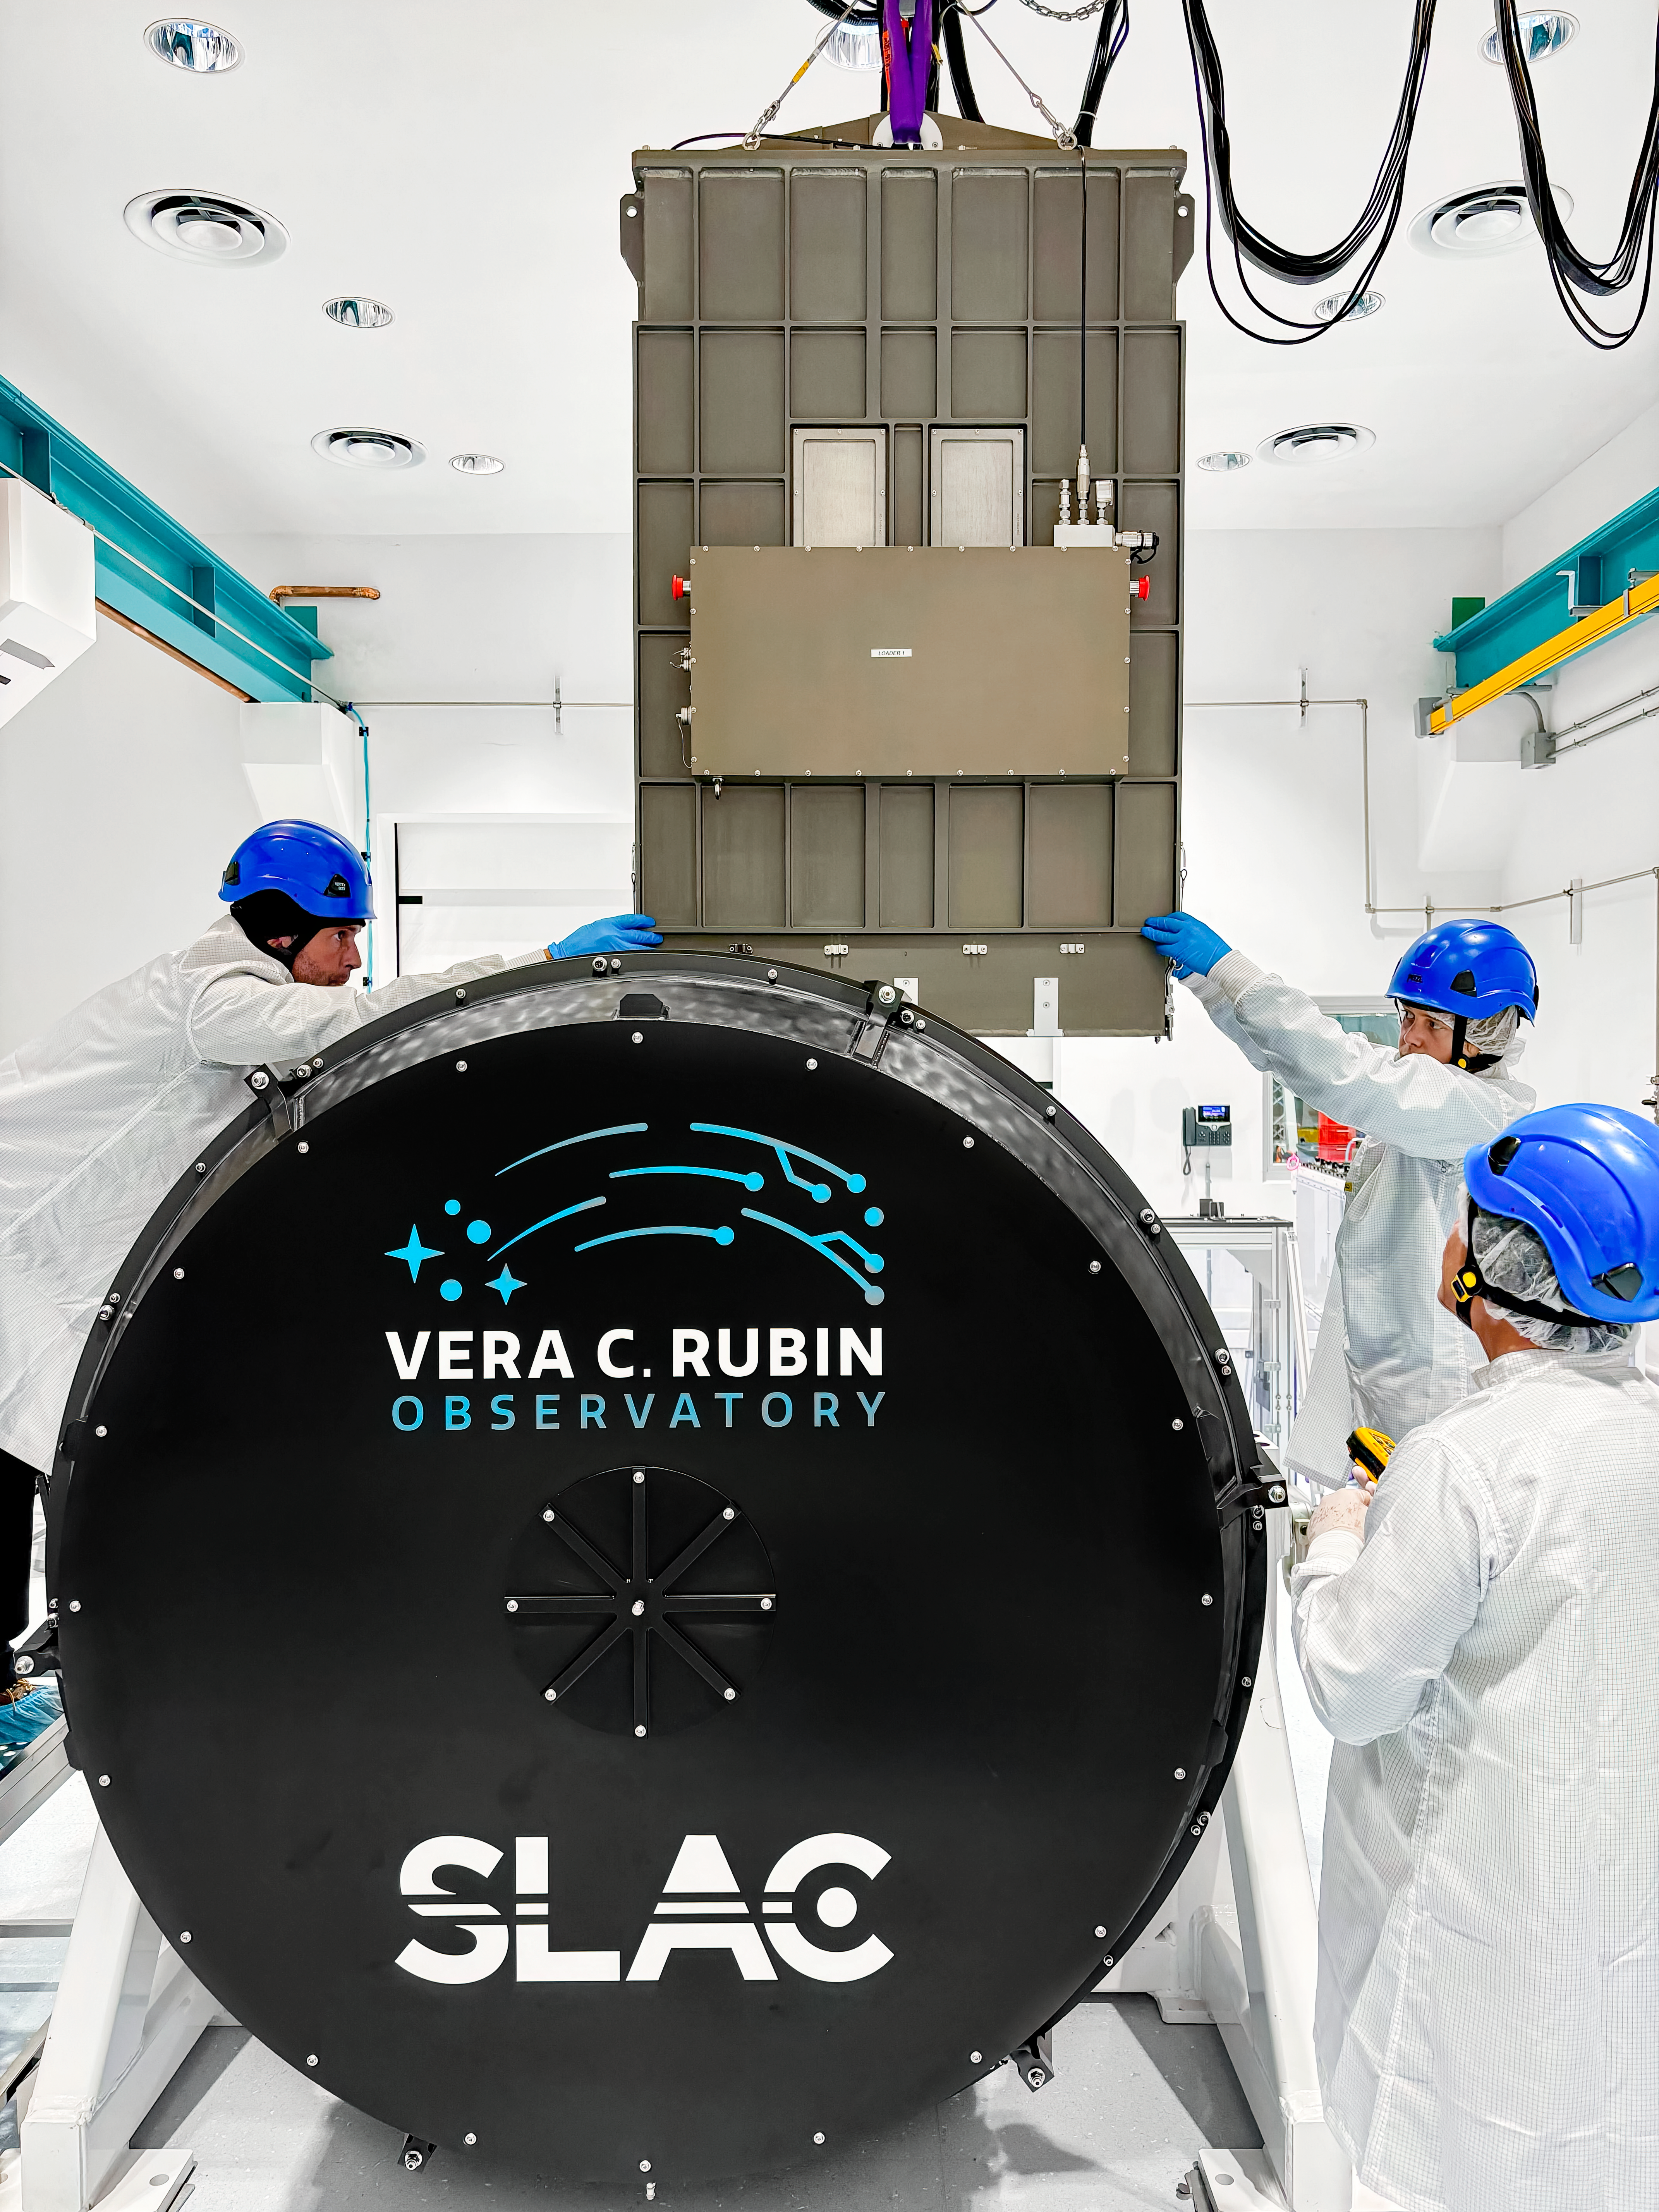

Rubin Camera Work

Working on the Rubin Observatory camera.

Credit: Travis Lange/SLAC National Accelerator Laboratory